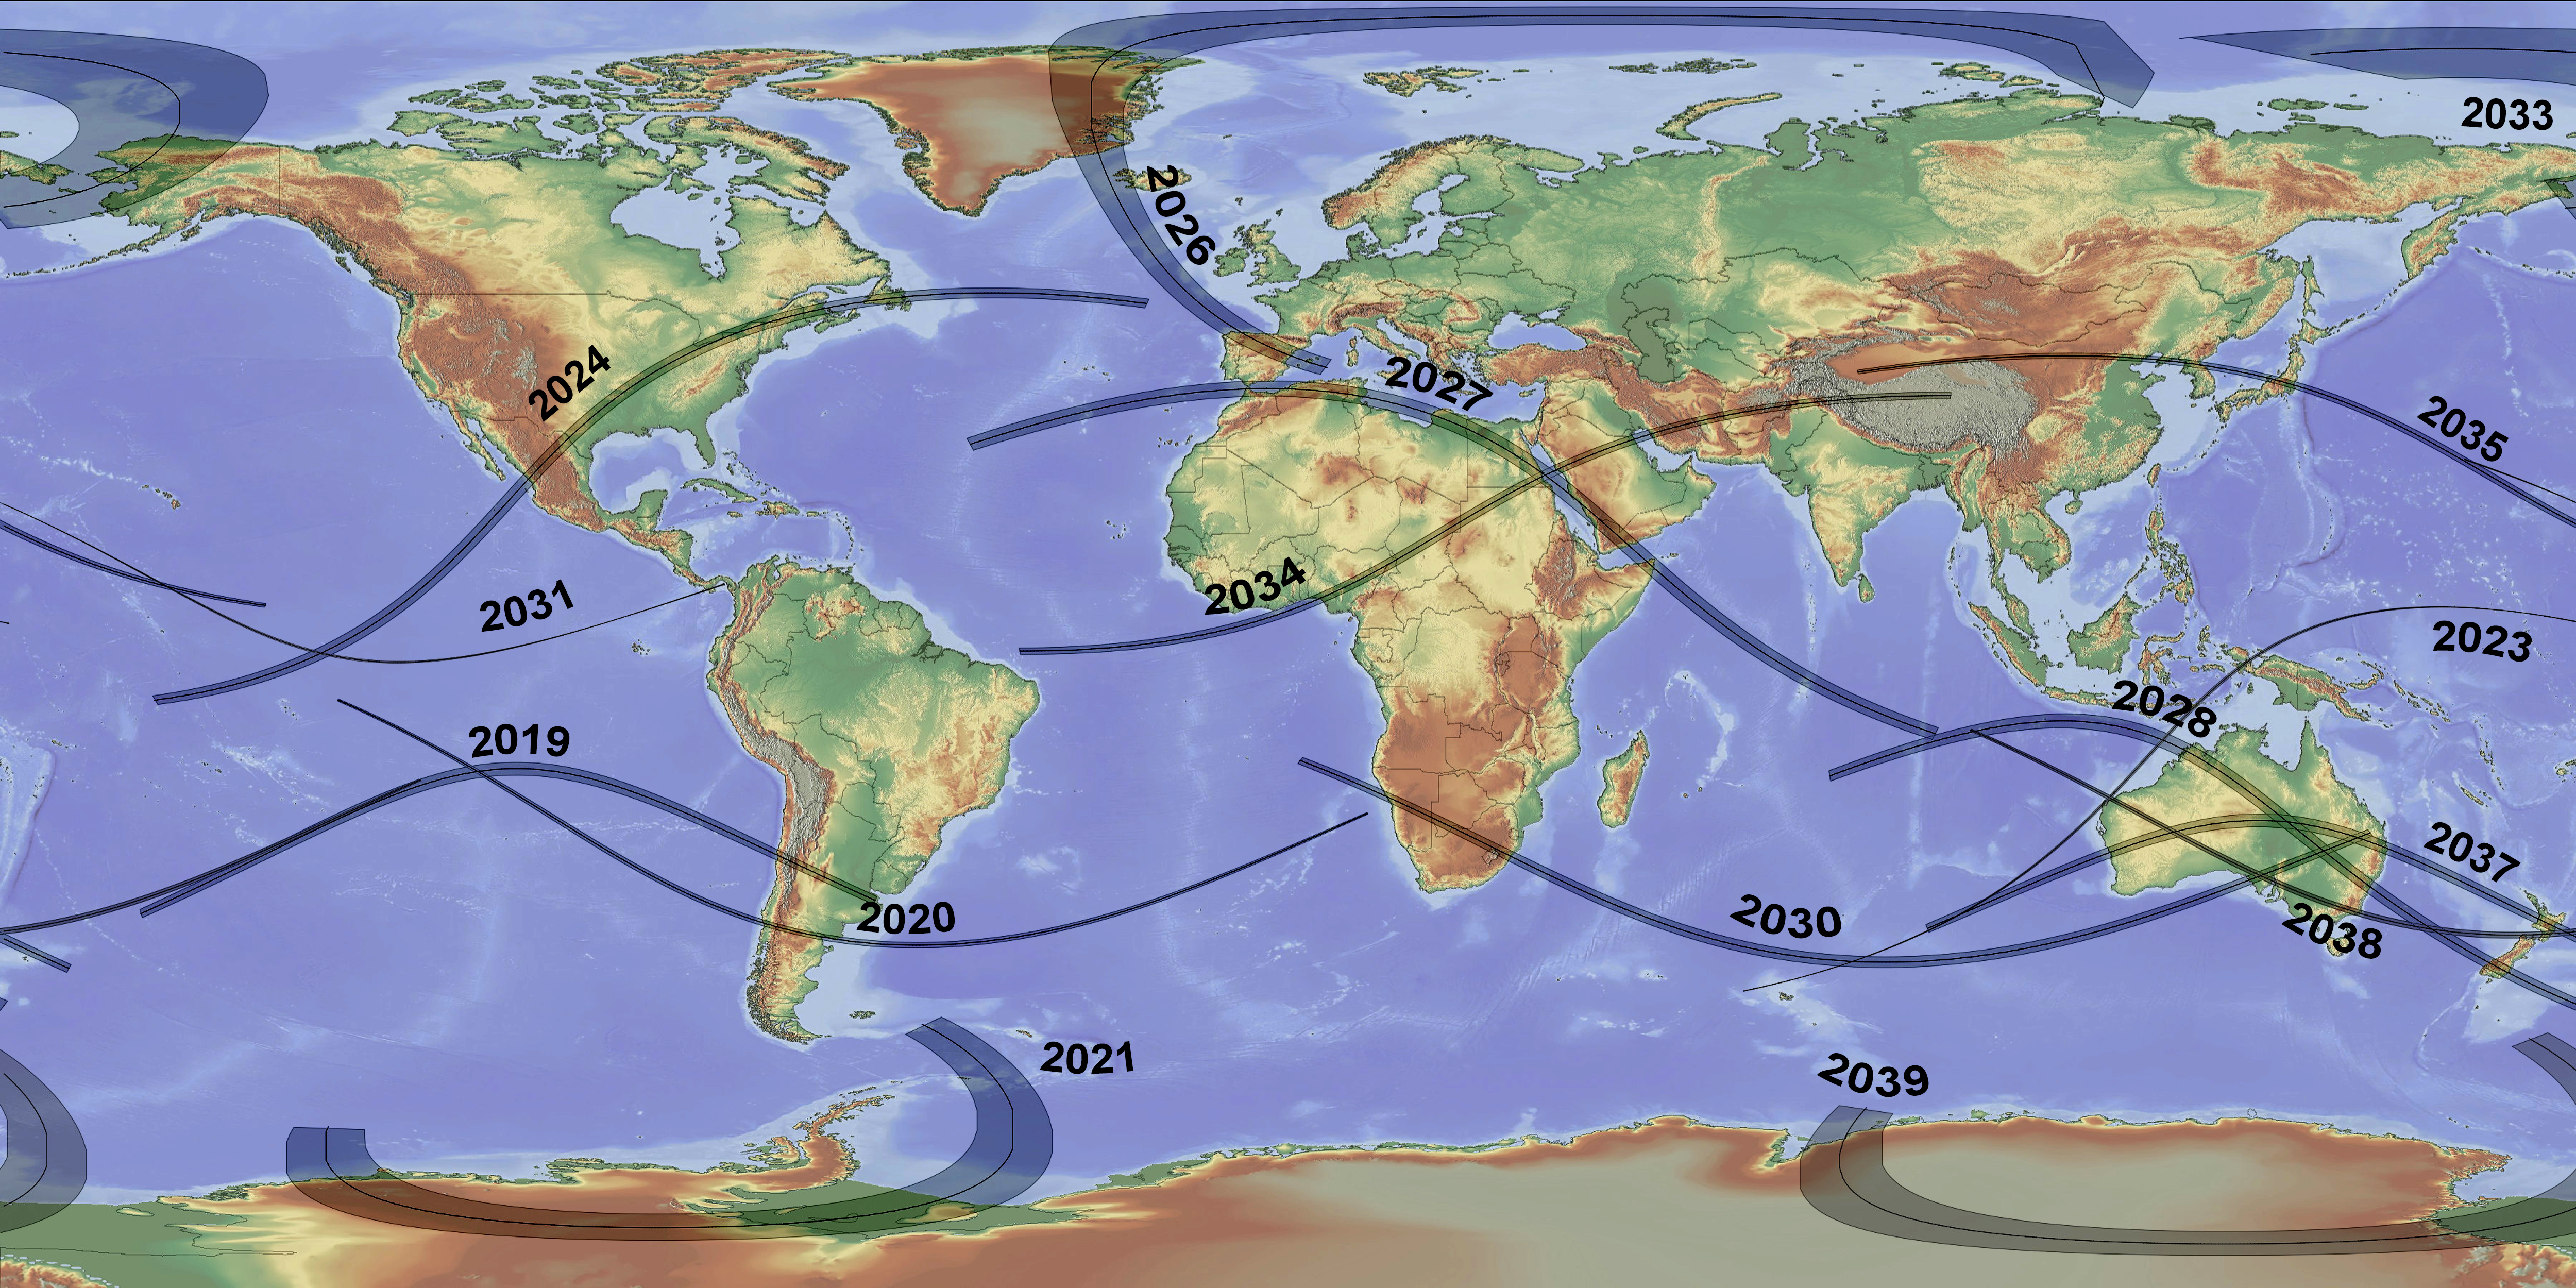

Paths of all total solar eclipses in the period 2019–2040

This map of the world shows the paths of all total solar eclipses during the period 2019–2040, including the 2 July 2019 eclipse that passes over ESO’s La Silla Observatory in Chile.

Credit: T. Matsopulos/NASA